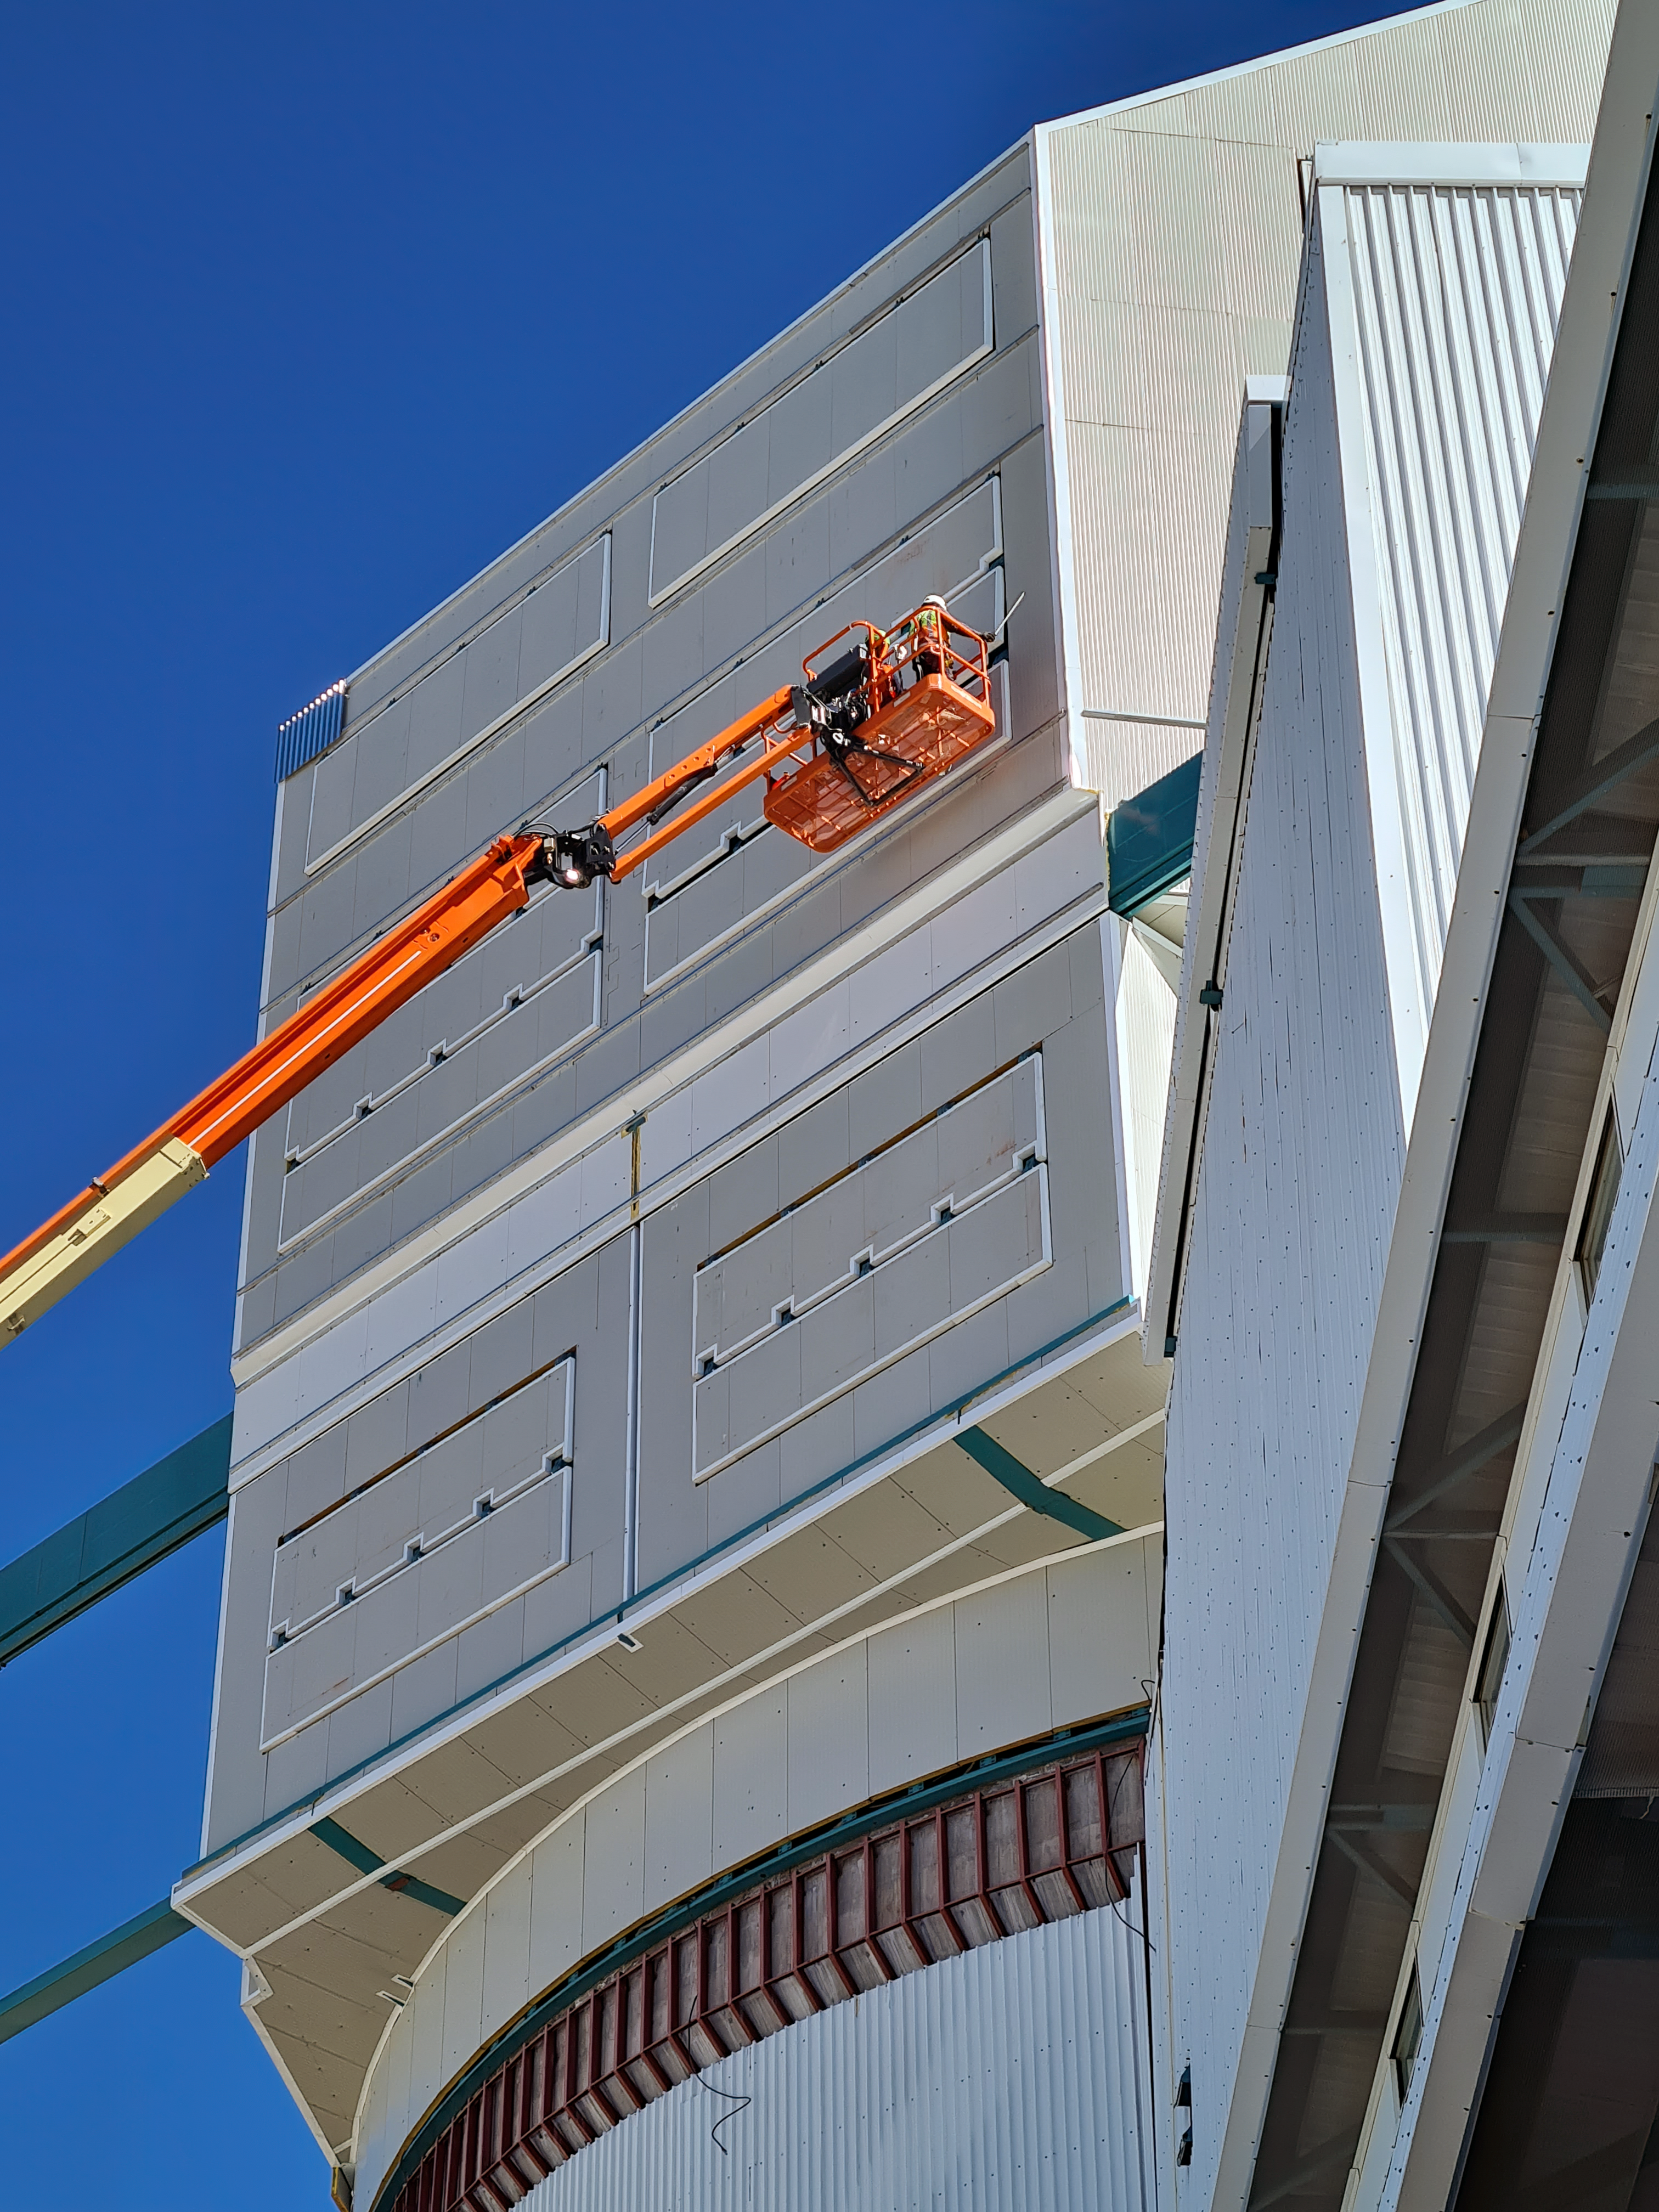

Rubin Observatory Dome Construction

Construction on Rubin Observatory's dome on Cerro Pachón in Chile.

As winter approaches on the summit of Cerro Pachón, installation of corrugated aluminum sheeting (the final weather-protective layer) on the dome is a high priority. All upward facing surfaces are now fully clad and work has moved to the vertical sides and base skirt ring, where an inflatable seal and interlocked flashing will complete the protection.

Credit: RubinObs/NOIRLab/SLAC/NSF/DOE/AURA